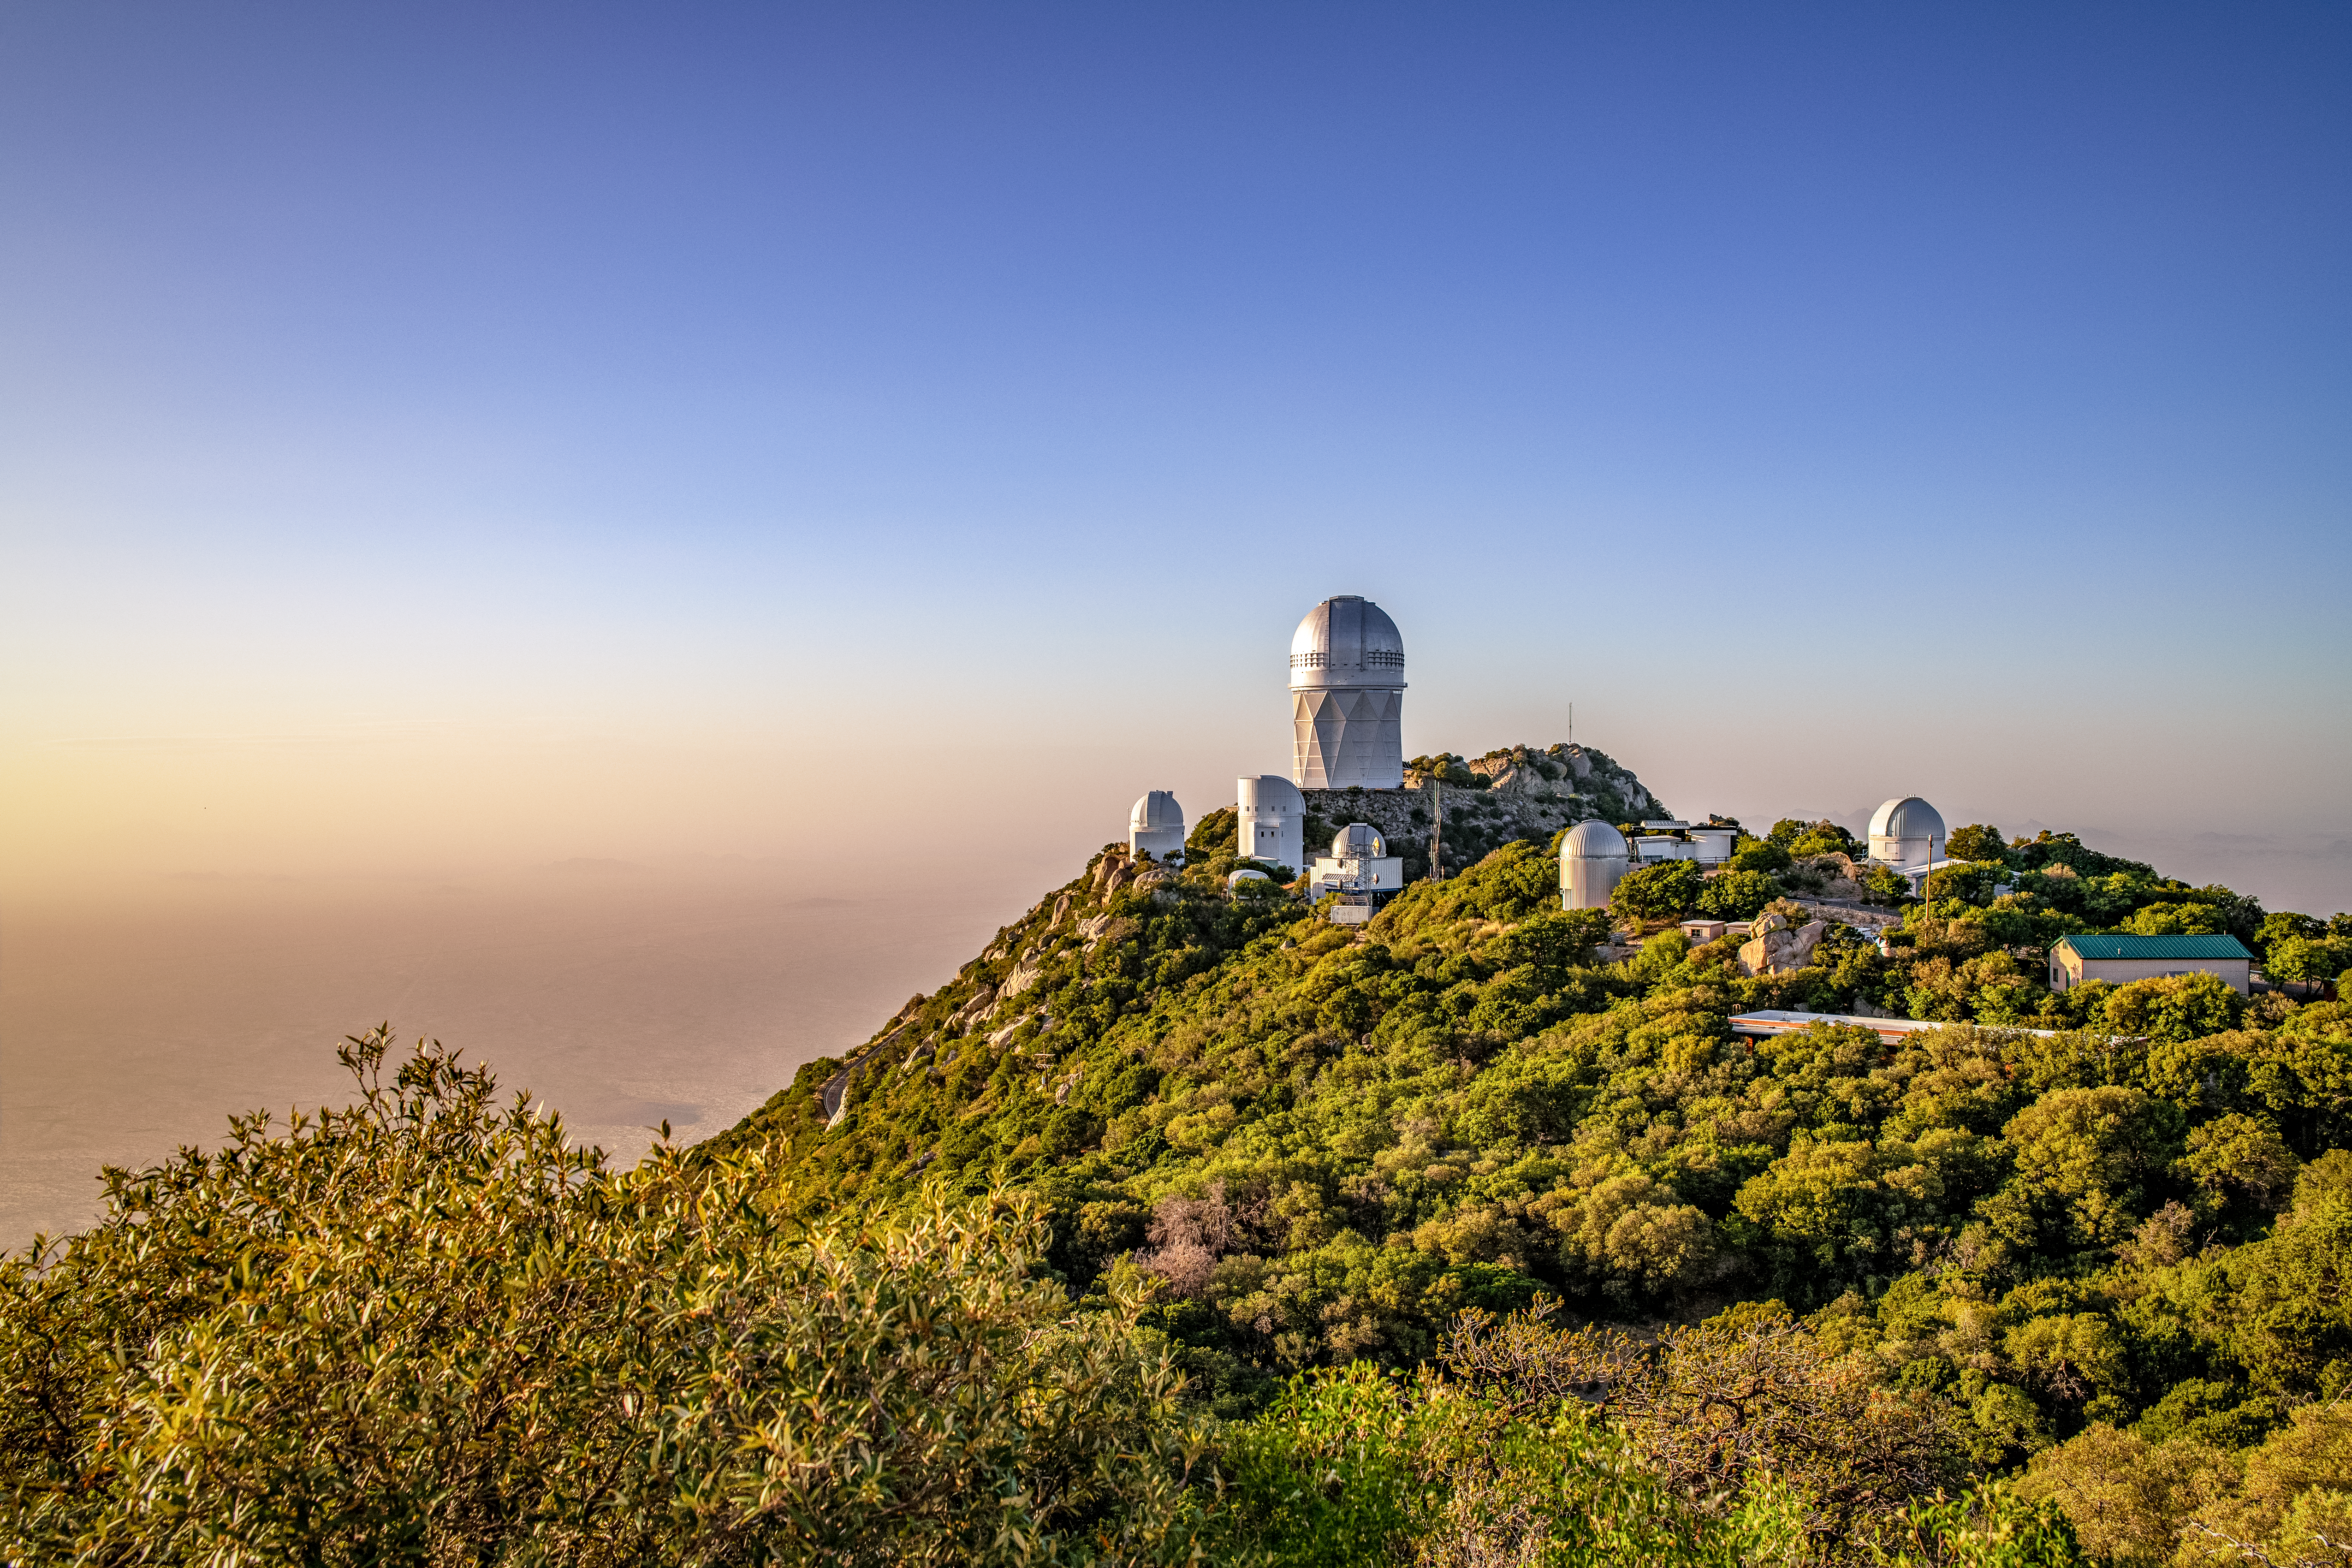

Kitt Peak National Observatory

The Sun sets over the Mayall 4-Meter Telescope, home to the Dark Energy Spectroscopic Instrument (DESI), at Kitt Peak National Observatory on Monday, May 21, 2018 in Tucson, Arizona.

Credit: Marilyn Chung/Lawrence Berkeley National Lab/KPNO/NOIRLab/NSF/AURA